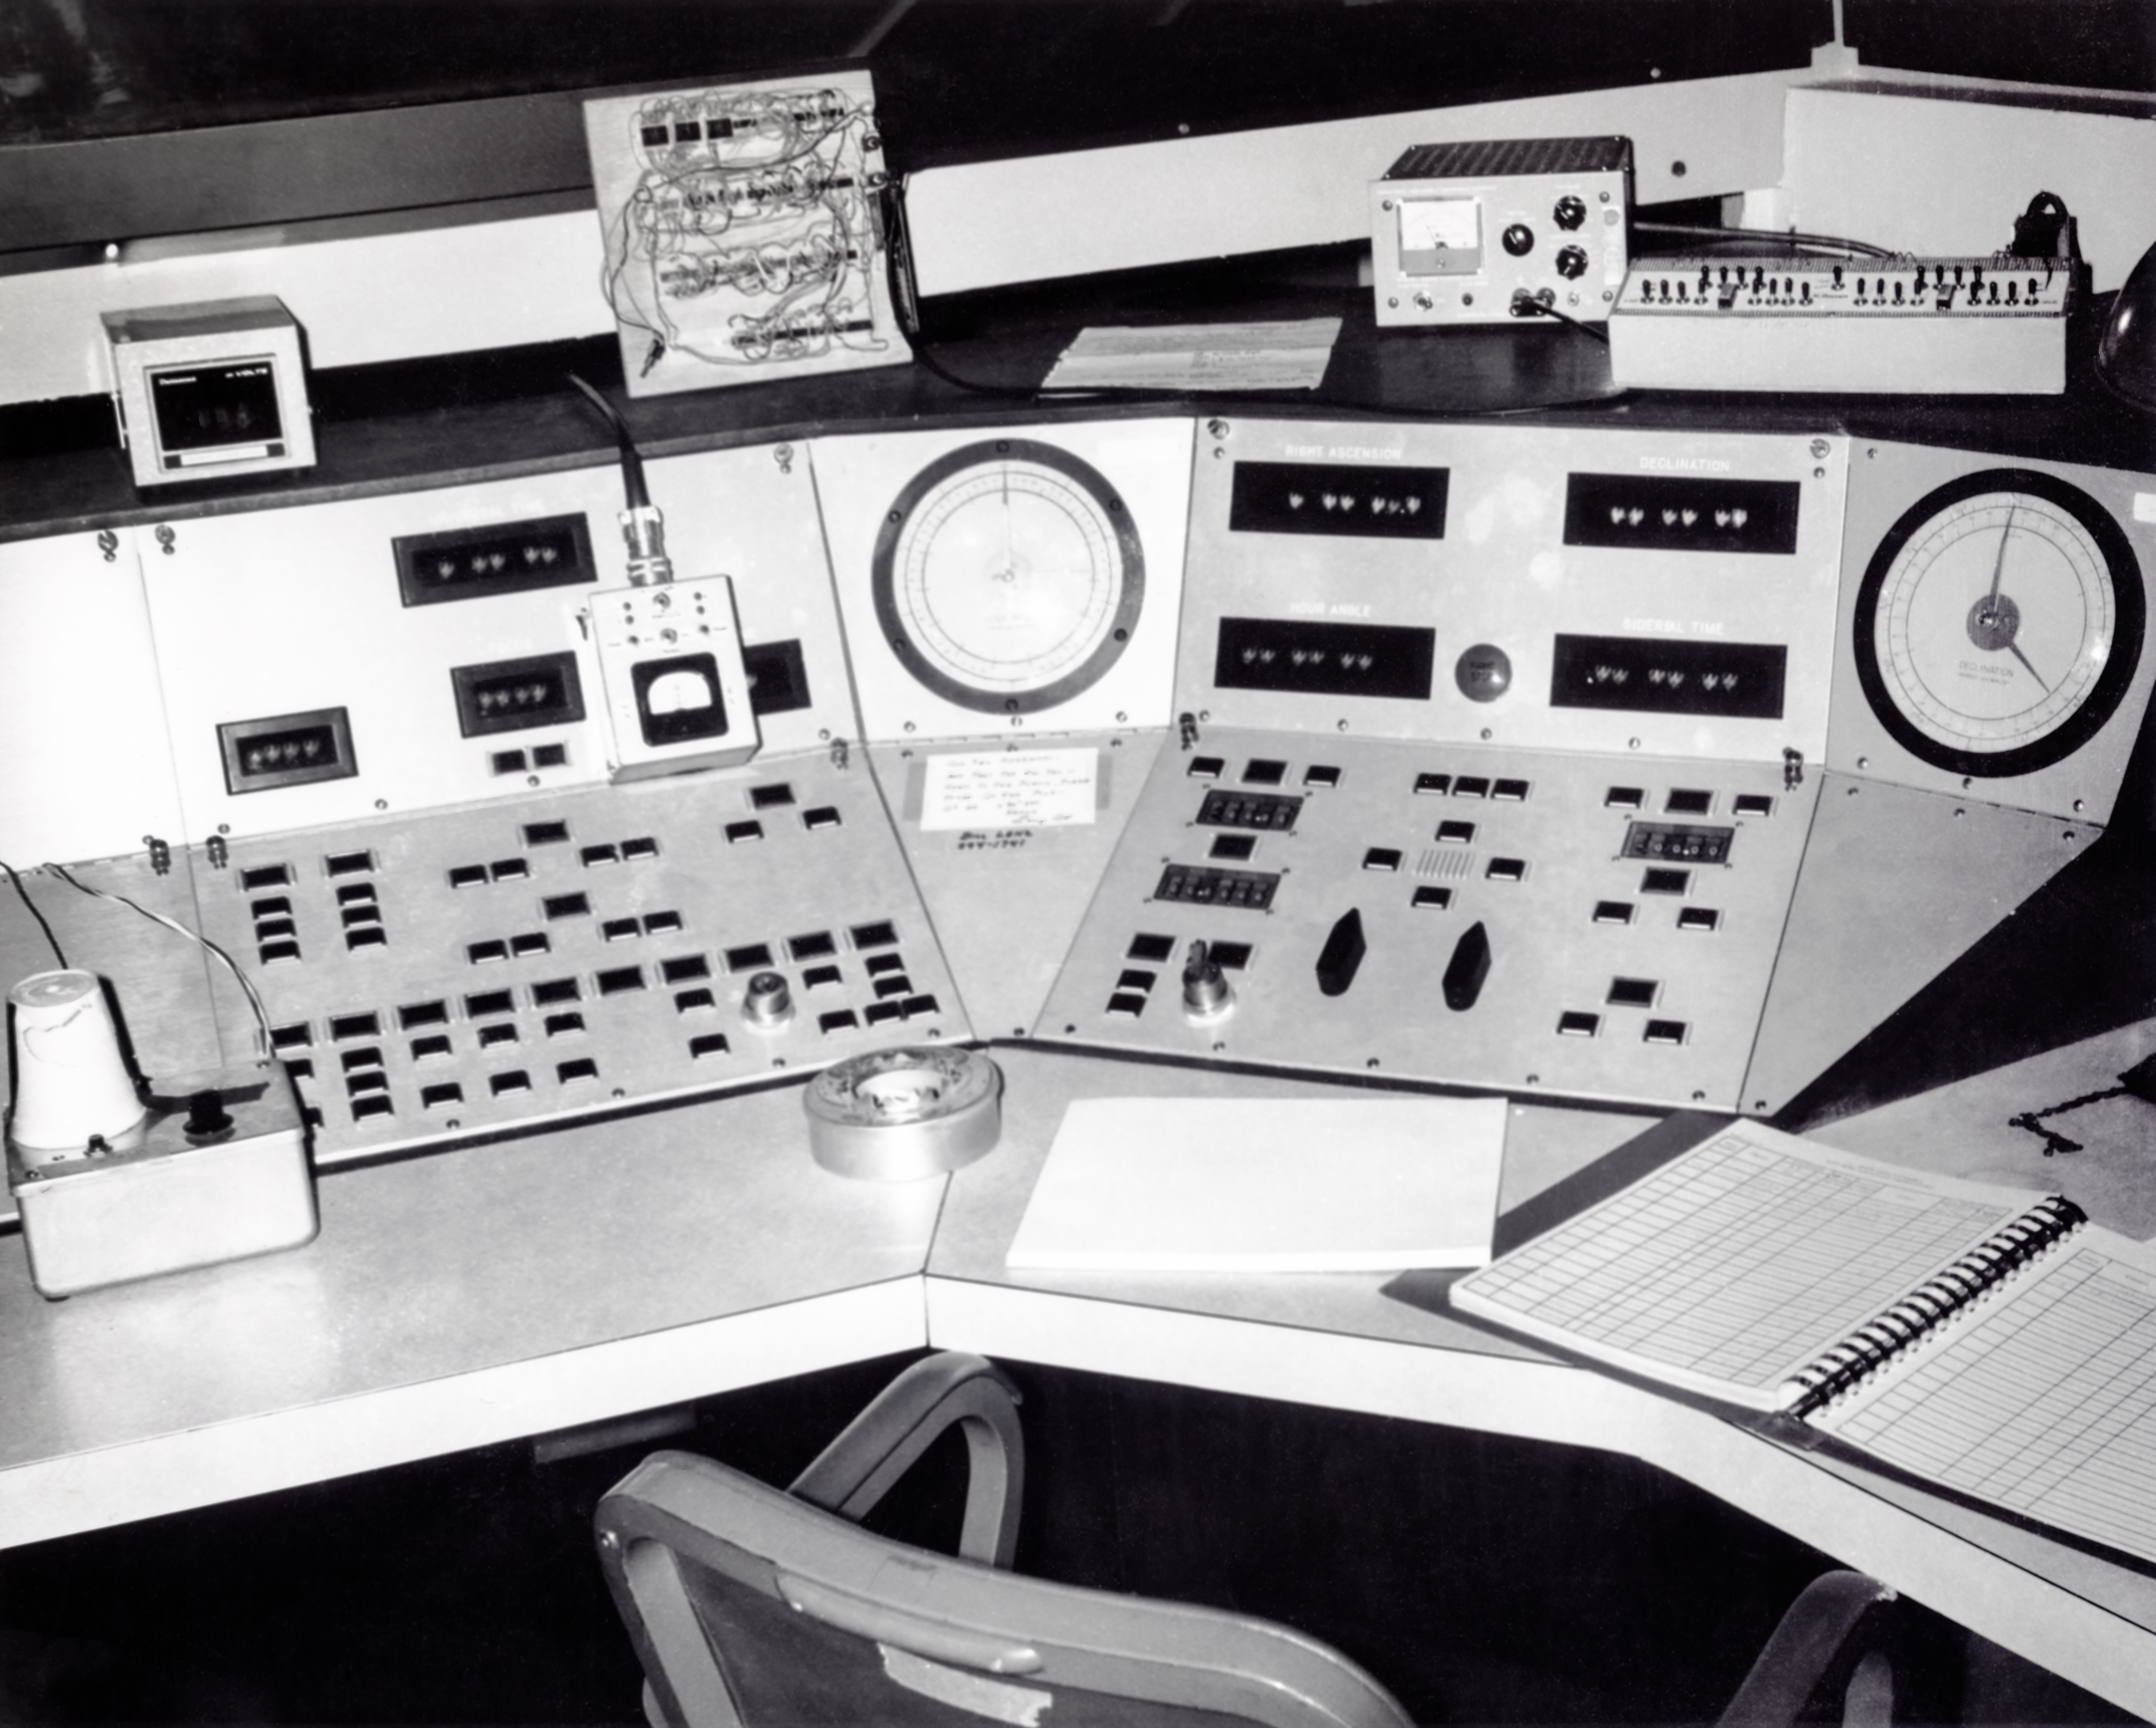

CTIO History - Víctor M. Blanco 4-meter Telescope Console Control

A historical photo of the Víctor M. Blanco 4-meter Telescope console control on floor C at Cerro Tololo Inter-American Observatory in Chile.

This image is part of NSF NOIRLab’s historical archives.

Credit: CTIO/NOIRLab/NSF/AURA/R. González